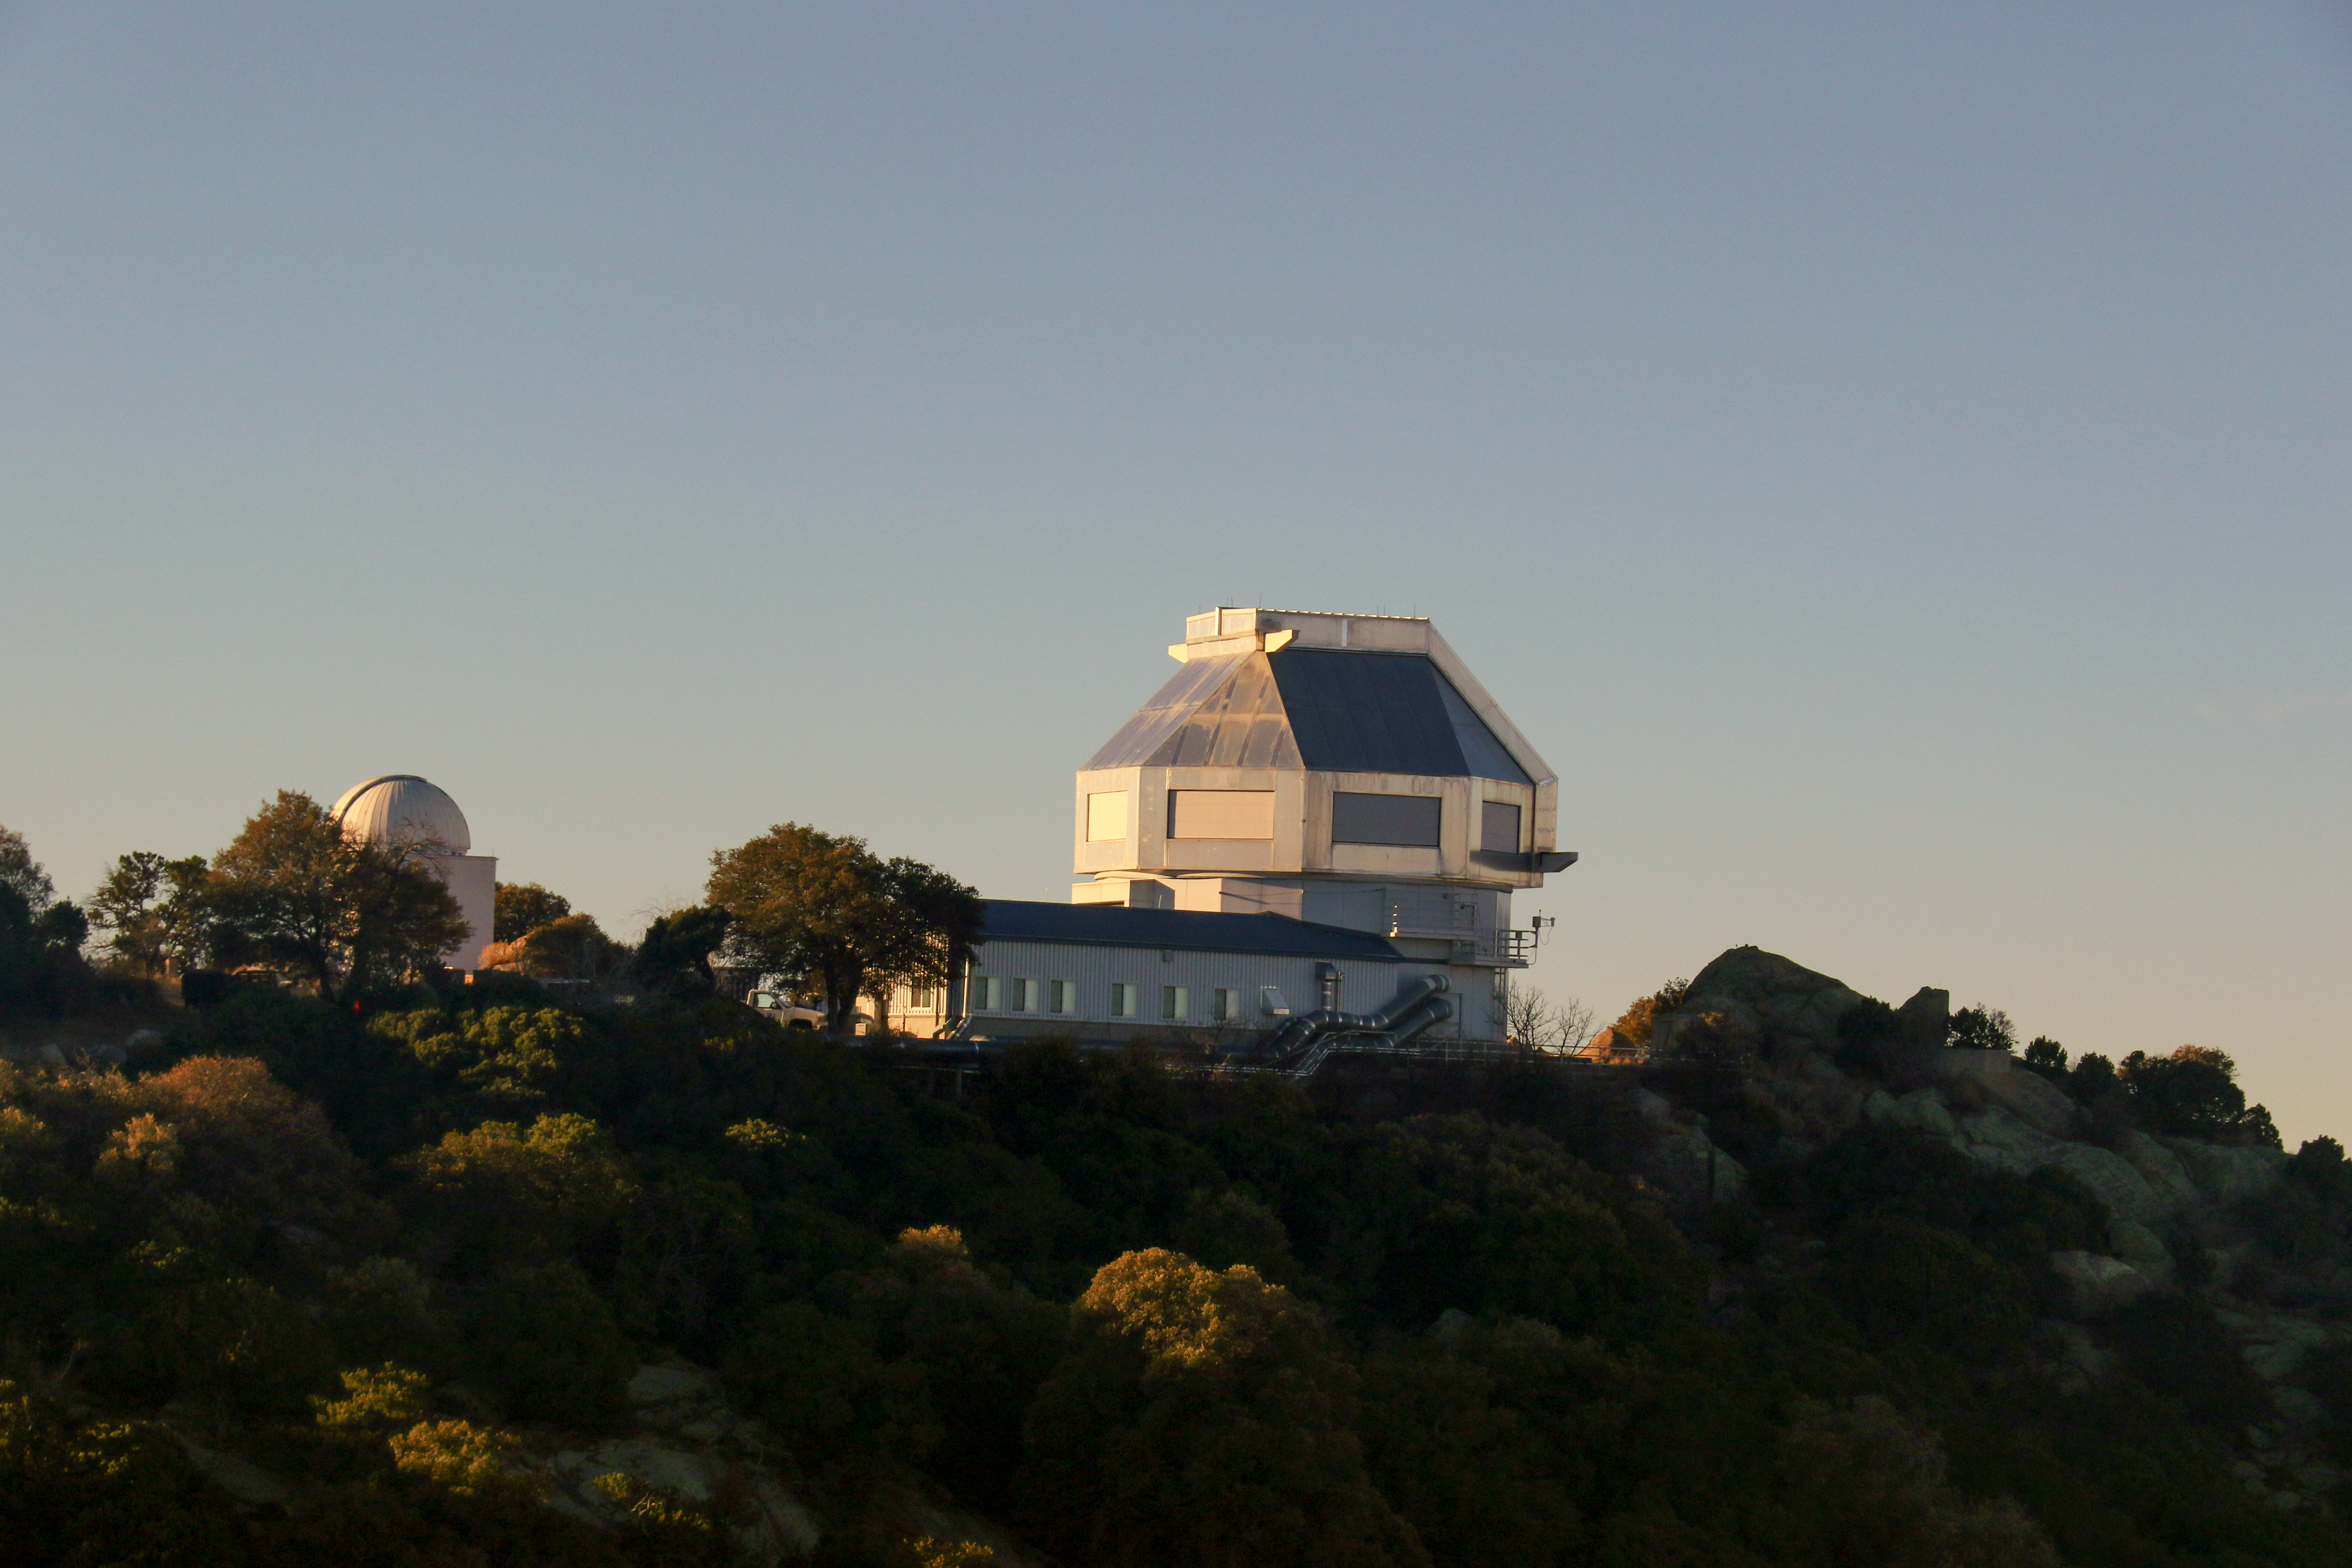

The WIYN 3.5-meter Telescope at Kitt Peak National Observatory

The WIYN 3.5-meter Telescope at Kitt Peak National Observatory, AZ.

Credit: KPNO/NOIRLab/NSF/AURA/P. Marenfeld